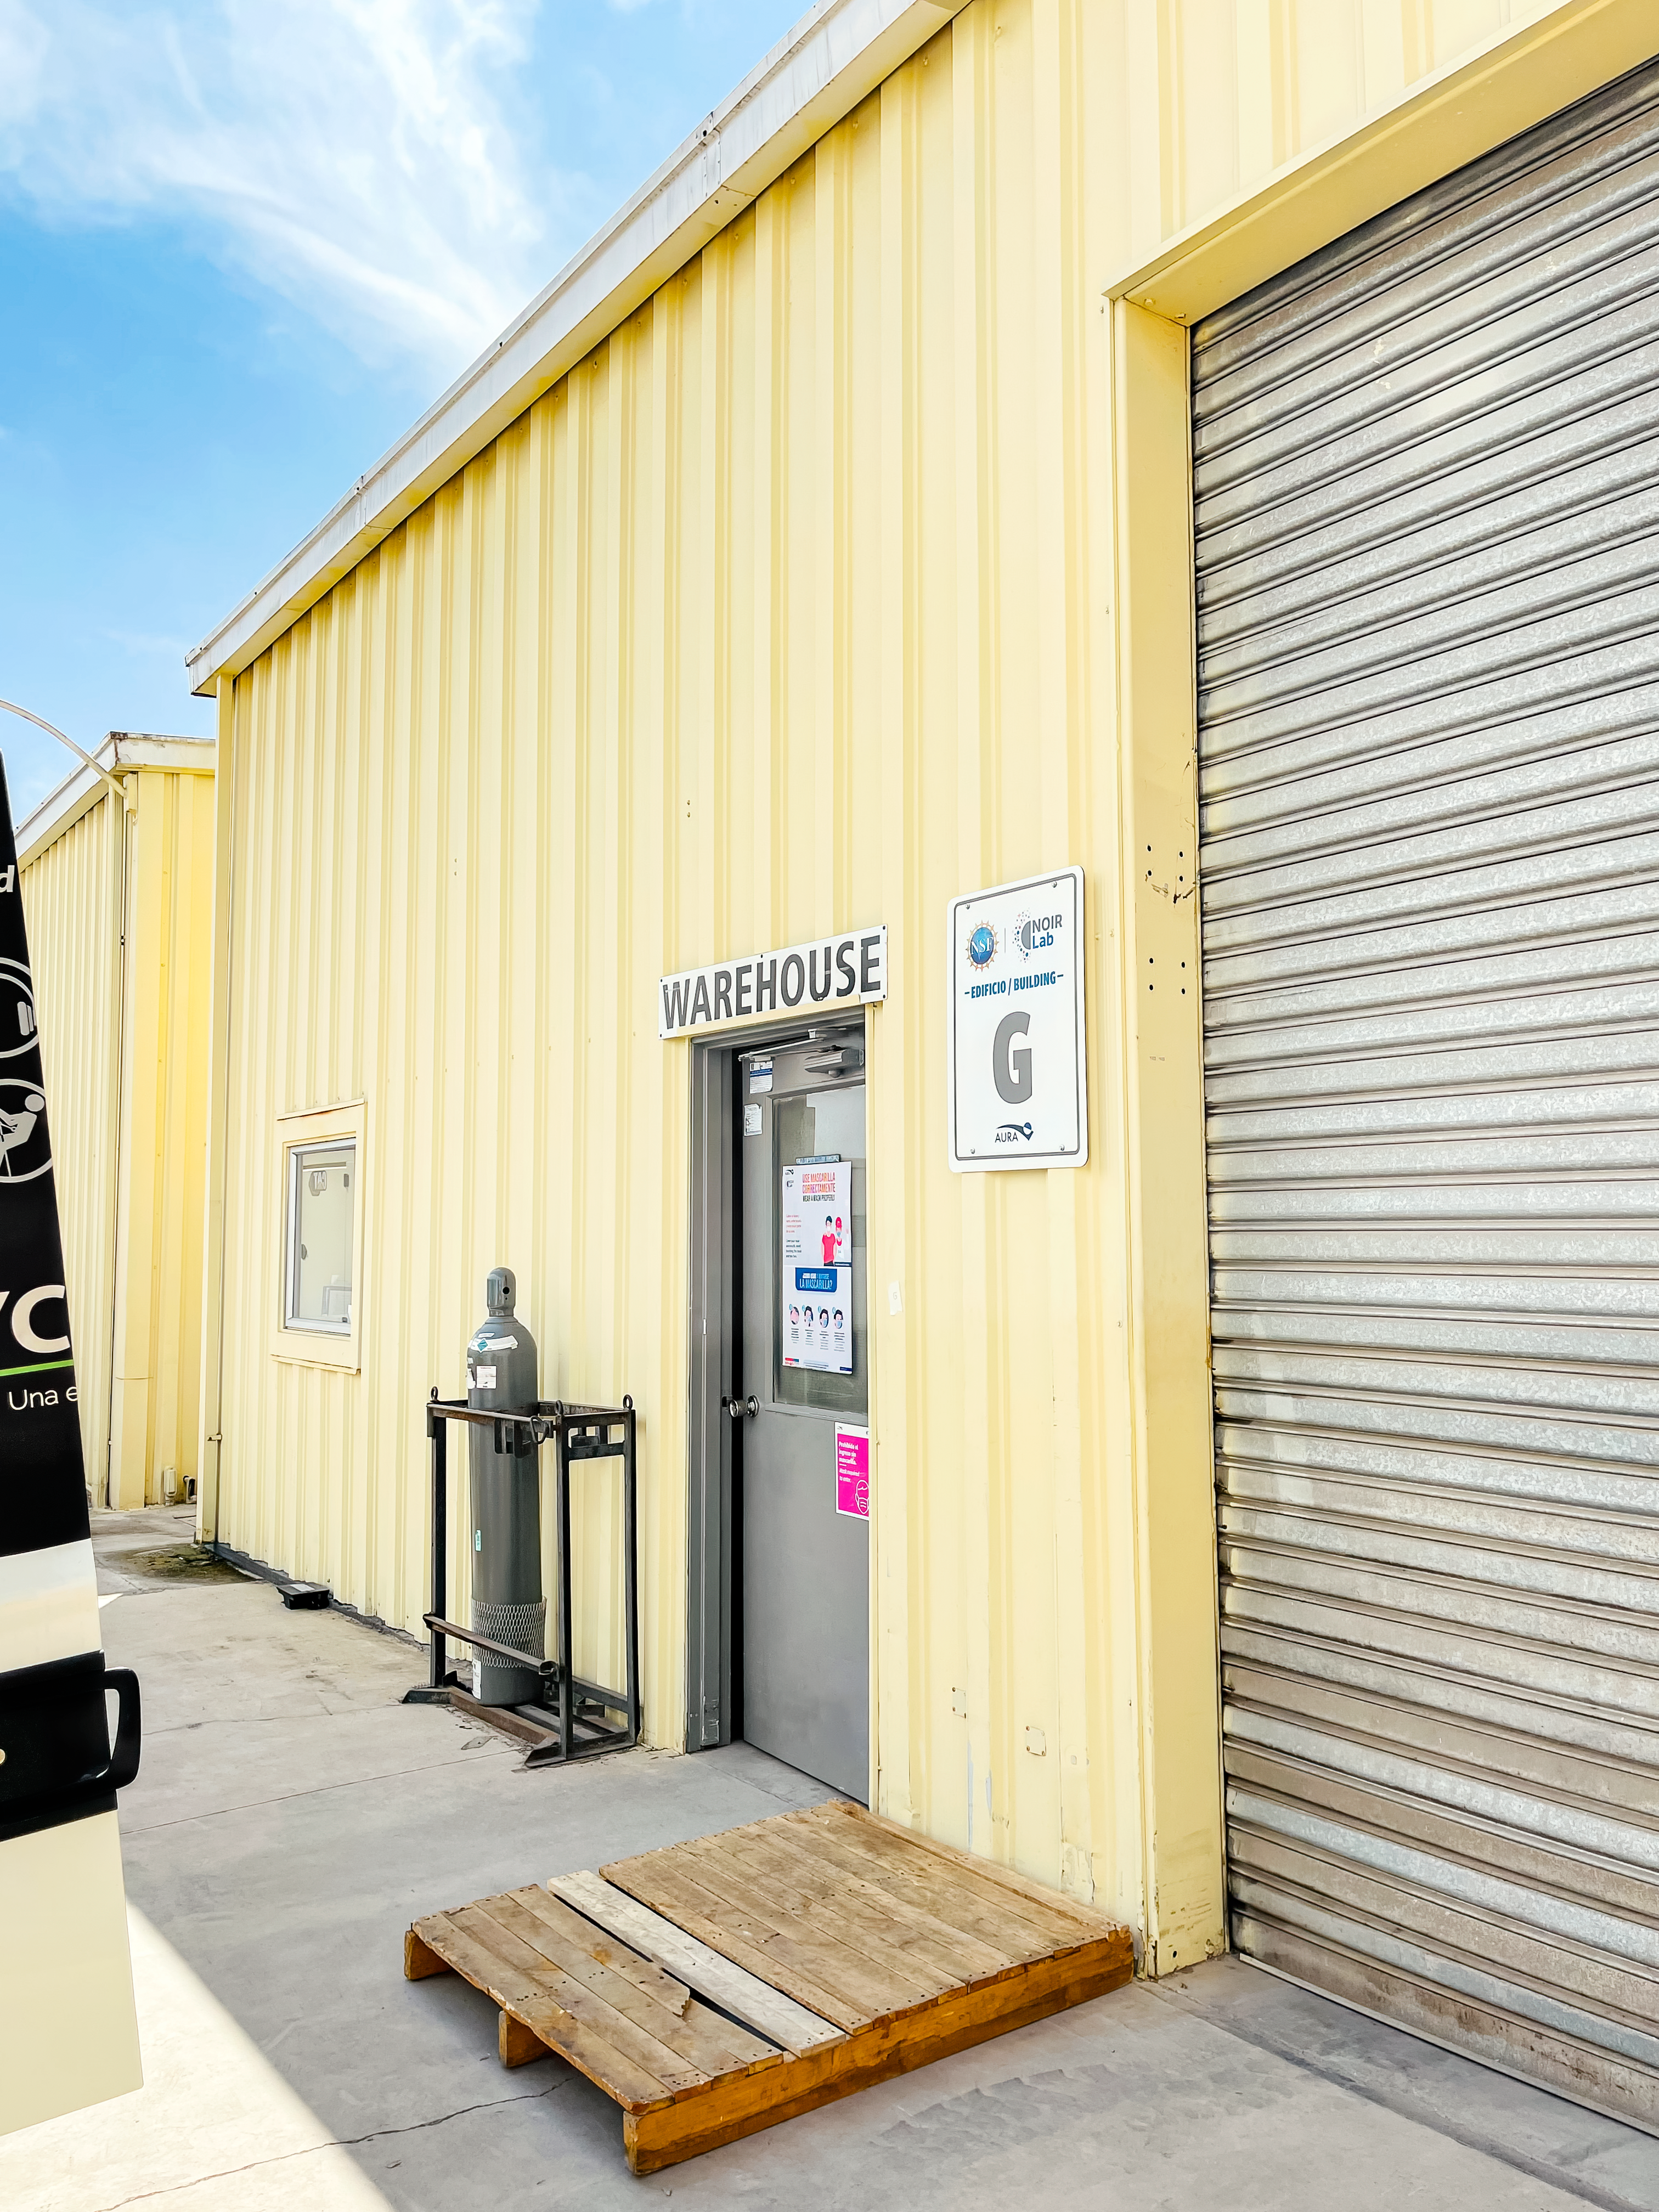

AURA Recinto Warehouse

The warehouse at the AURA Recinto Building G in La Serena, Chile.

Credit: NOIRLab/NSF/AURA